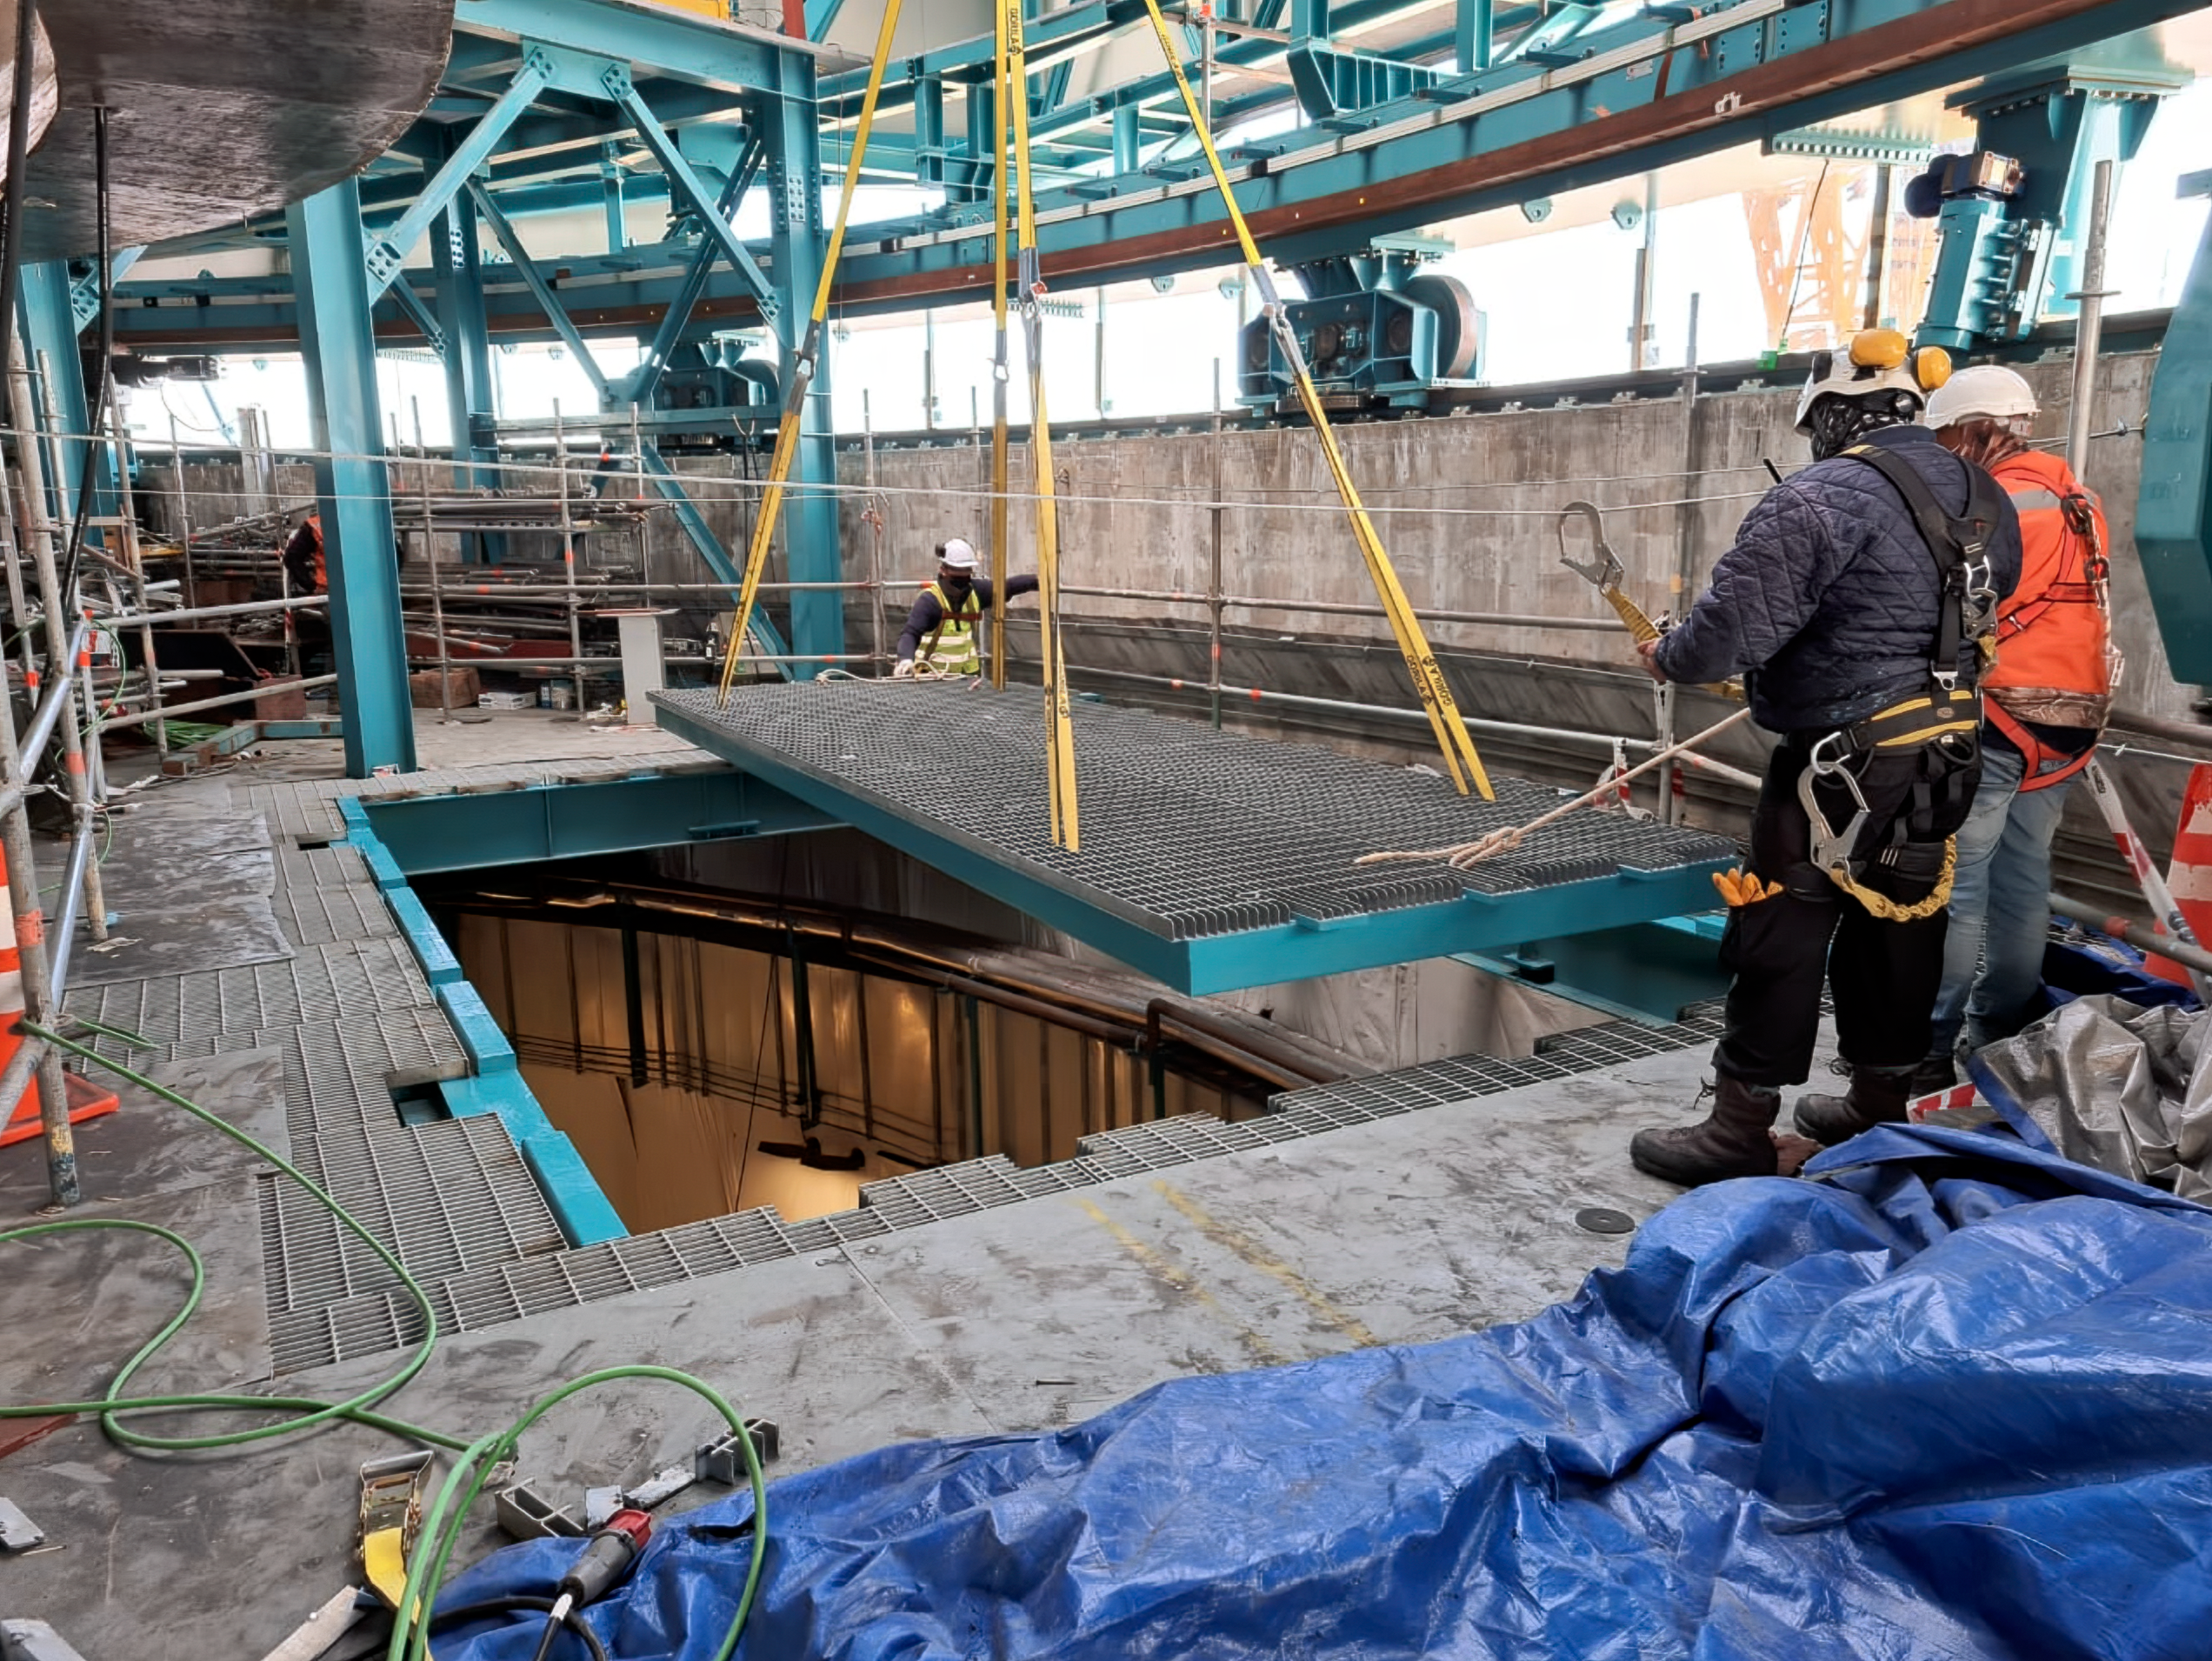

Vera C. Rubin Observatory Floor Hatch

The floor hatch on the 7th level of the summit facility building has now received major improvements designed by Rubin Mechanical Engineer, Mario Rivera. This hatch will provide access when lifting large pieces of equipment from ground level to the floor level of the dome, using the recently completed dome bridge crane. The hatch also provides an alternate means of lifting the Camera or Secondary Mirror (M2) down to ground level or up to the telescope in the unlikely event that the platform lift (which requires that lifted pieces be on rolling carts) is not available or not functioning.

Credit: Rubin Obs/NSF/AURA